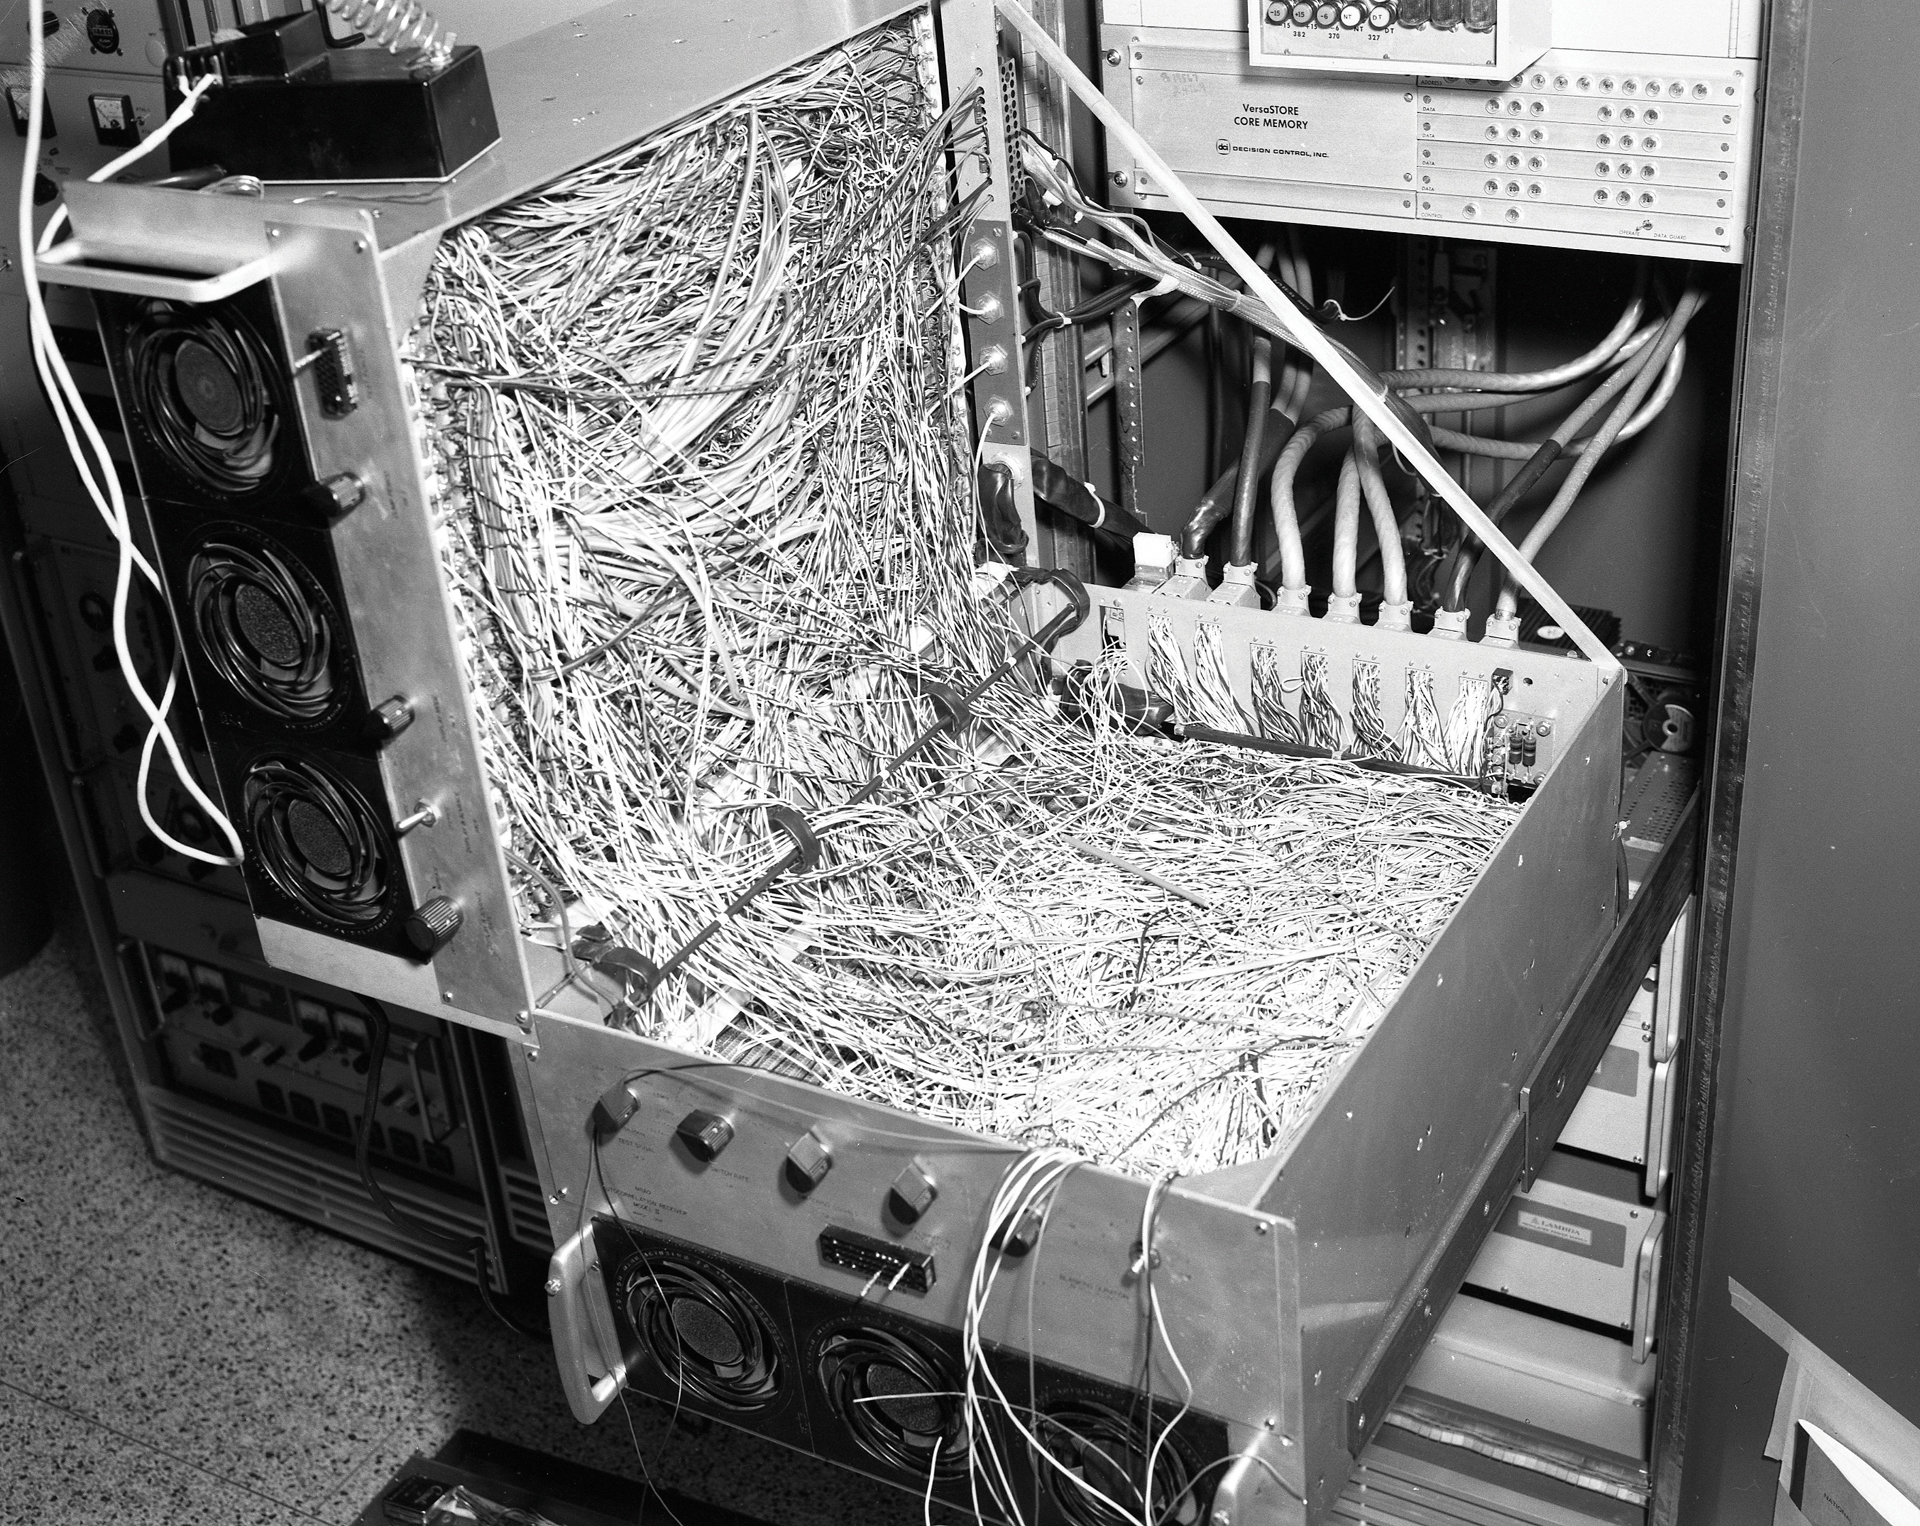

Inside the Green Bank Correlator

Inside the correlator, an instrument that was used to combine the signals from the three 85-foot telescopes and a fourth outlier into the Green Bank Interferometer. The GBI was the NRAO’s first array and served as a testbed for the Very Large Array (VLA).

Credit: NRAO/AUI/NSF